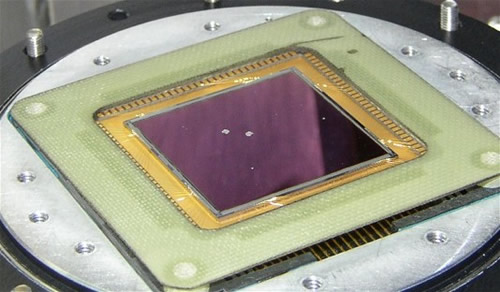

GNIRS science detector lost

Unfortunately, the science detector was lost. Note the holes in the InSb Aladdin 3 detector—a close inspection shows the bump bonds and MUX underneath. Indium has a low melting point, and the array was damaged beyond repair. Indium is used to bump-bond the InSb detector to the underlying Si multiplexer. Indium is also used as an electrical insulator connecting the cold strap to the detector mount.

Credit: International Gemini Observatory/NOIRLab/NSF/AURA